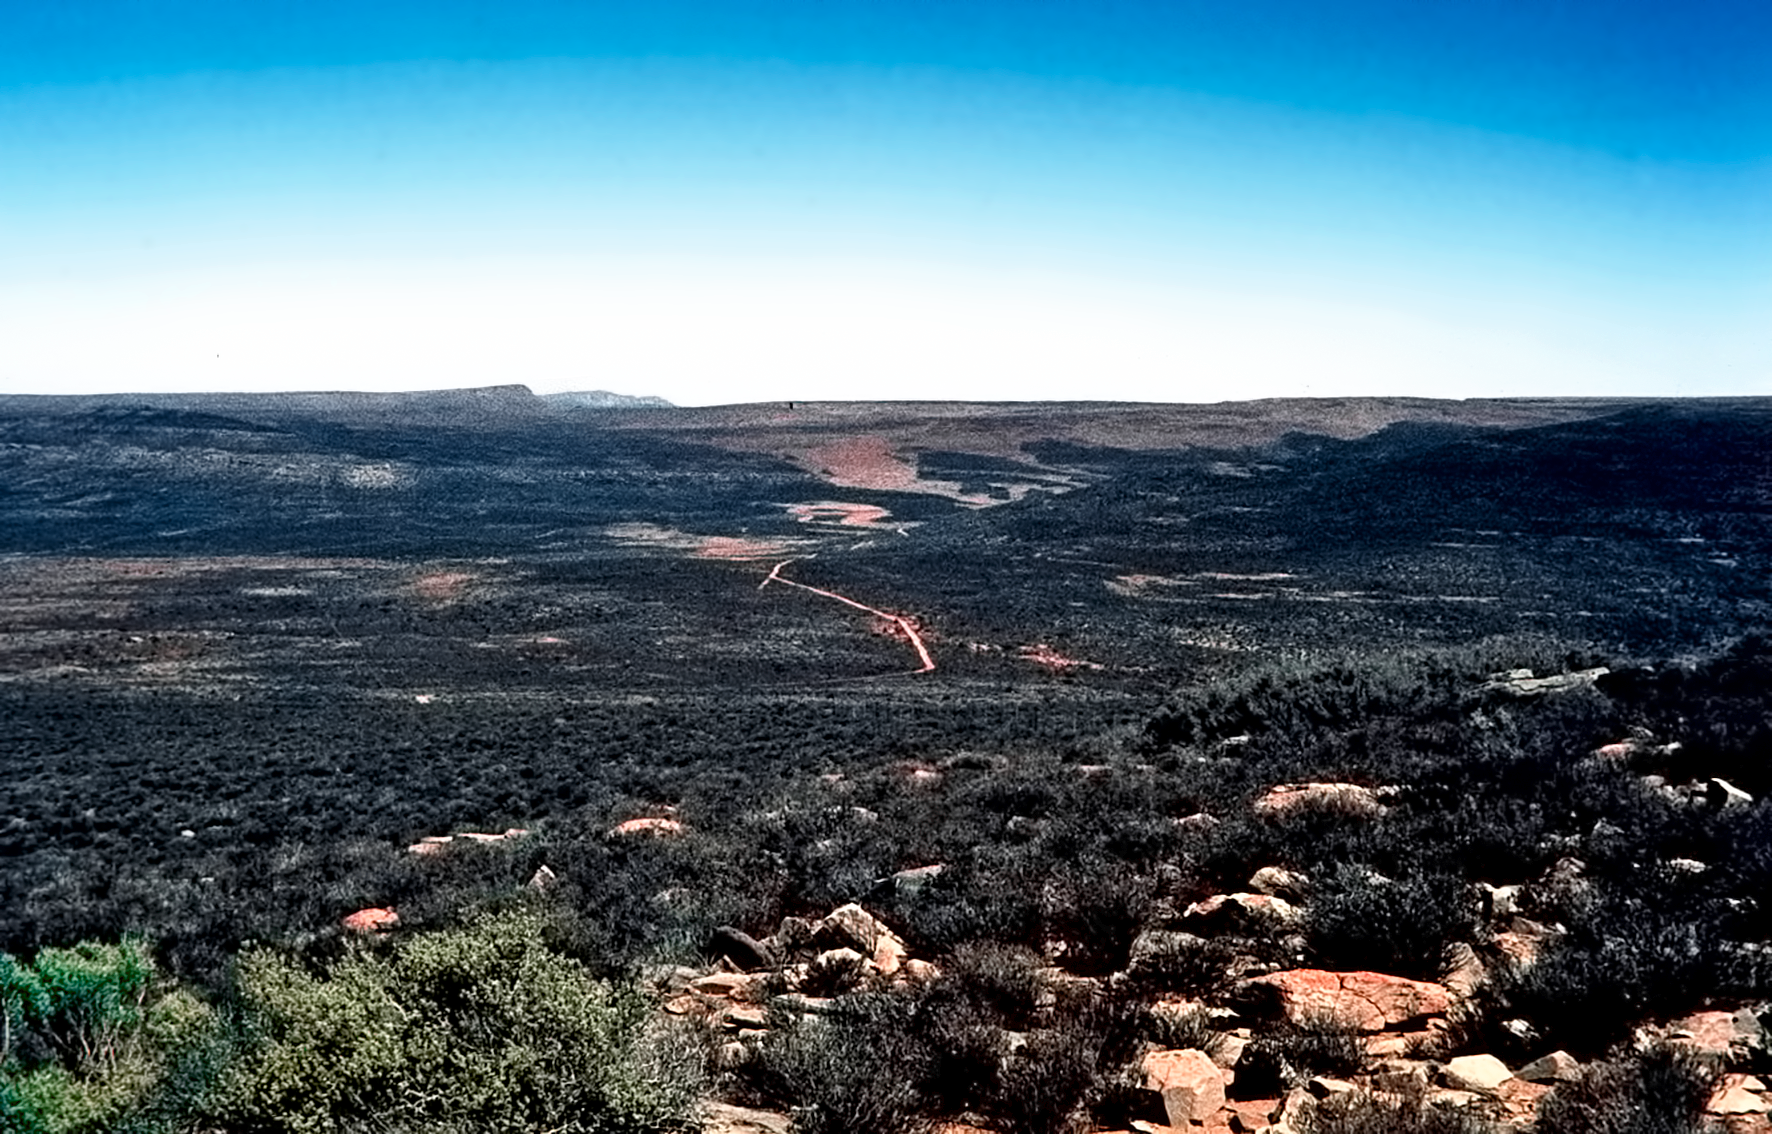

Rockdale mountain

Image of the Rockdale Mountain observing site in South Africa from ESO’s testing expedition in the early 1960s.

Credit: ESO/J.Doornenbal